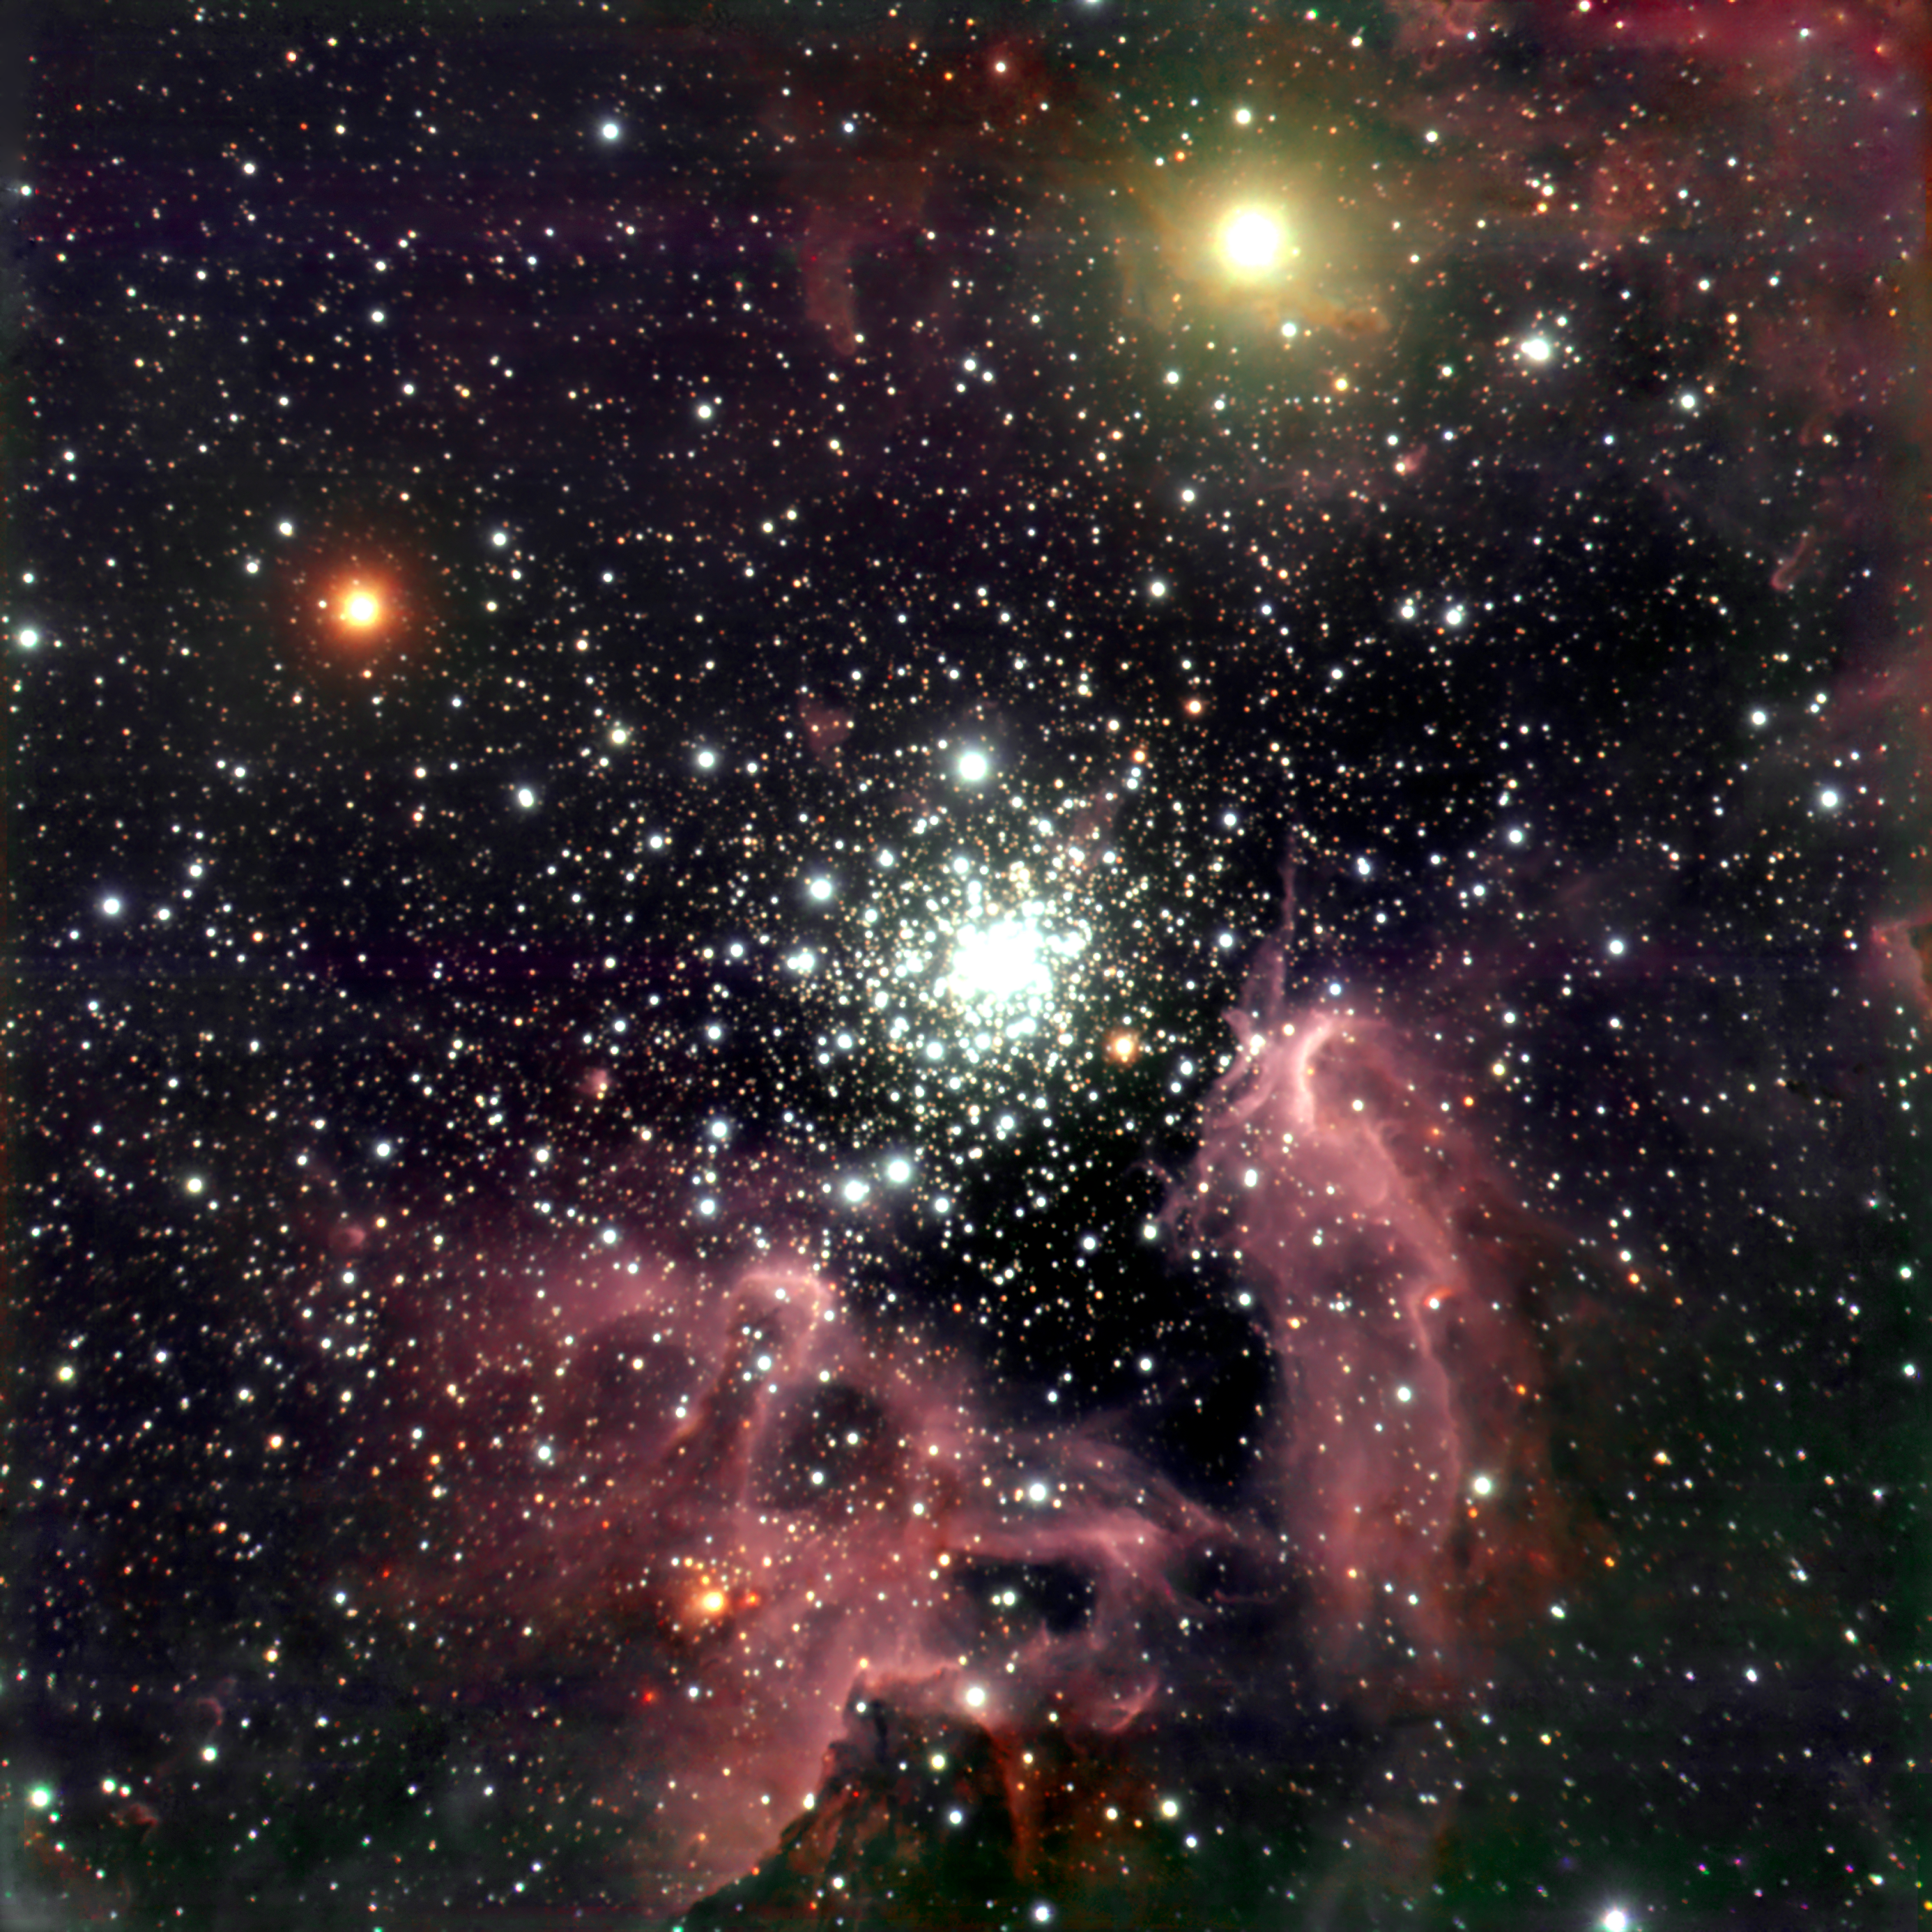

The galactic starburst region NGC 3603 *

These images of the NGC 3603 region were obtained in three near-IR filter bands (Js, H and Ks) with the ISAAC instrument at the ANTU telescope at the VLT at Paranal. NGC 3603 is located in the Carina spiral arm of the Milky Way galaxy at a distance of about 20,000 light-years (6-7 kpc). It is the only massive, galactic "HII-region" (so denoted by astronomers because part of its hydrogen is ionized) in which a central cluster of strongly UV-radiating stars of types O and B that ionize the nebula can be studied at visual and near-infrared wavelengths. This is because the line-of-sight is reasonably free of dust in this direction; the dimming in near-infrared radiation due to intervening matter between the nebula and us is only about a factor of 2 (compared to 80 in visible light). The total mass of the hot O and B stars in NGC 3603 is over 2,000 solar masses. Together, the more than fifty heavy and bright O stars in NGC 3603 have about 100 times the ionizing power of the well-known Trapezium cluster in the Orion Nebula. In fact, the star cluster in NGC 3603 is in many respects very similar to the core of the large, ionizing cluster in the approximately eight times more distant Tarantula Nebula in the Large Magellanic Cloud. An important conclusion of studying this region is that there are lots of sub-solar mass stars in NGC 3603. Contrary to several theoretical predictions, these low-mass stars do form in violent starbursts. The overall age of stars in the contraction phase that are located in the innermost region of NGC 3603 was found to be 300 000 to 1 000 000 years. The counts clearly show that this cluster is well populated in sub-solar mass stars.

This image is available as a mounted image in the ESOshop.

Credit: ESO